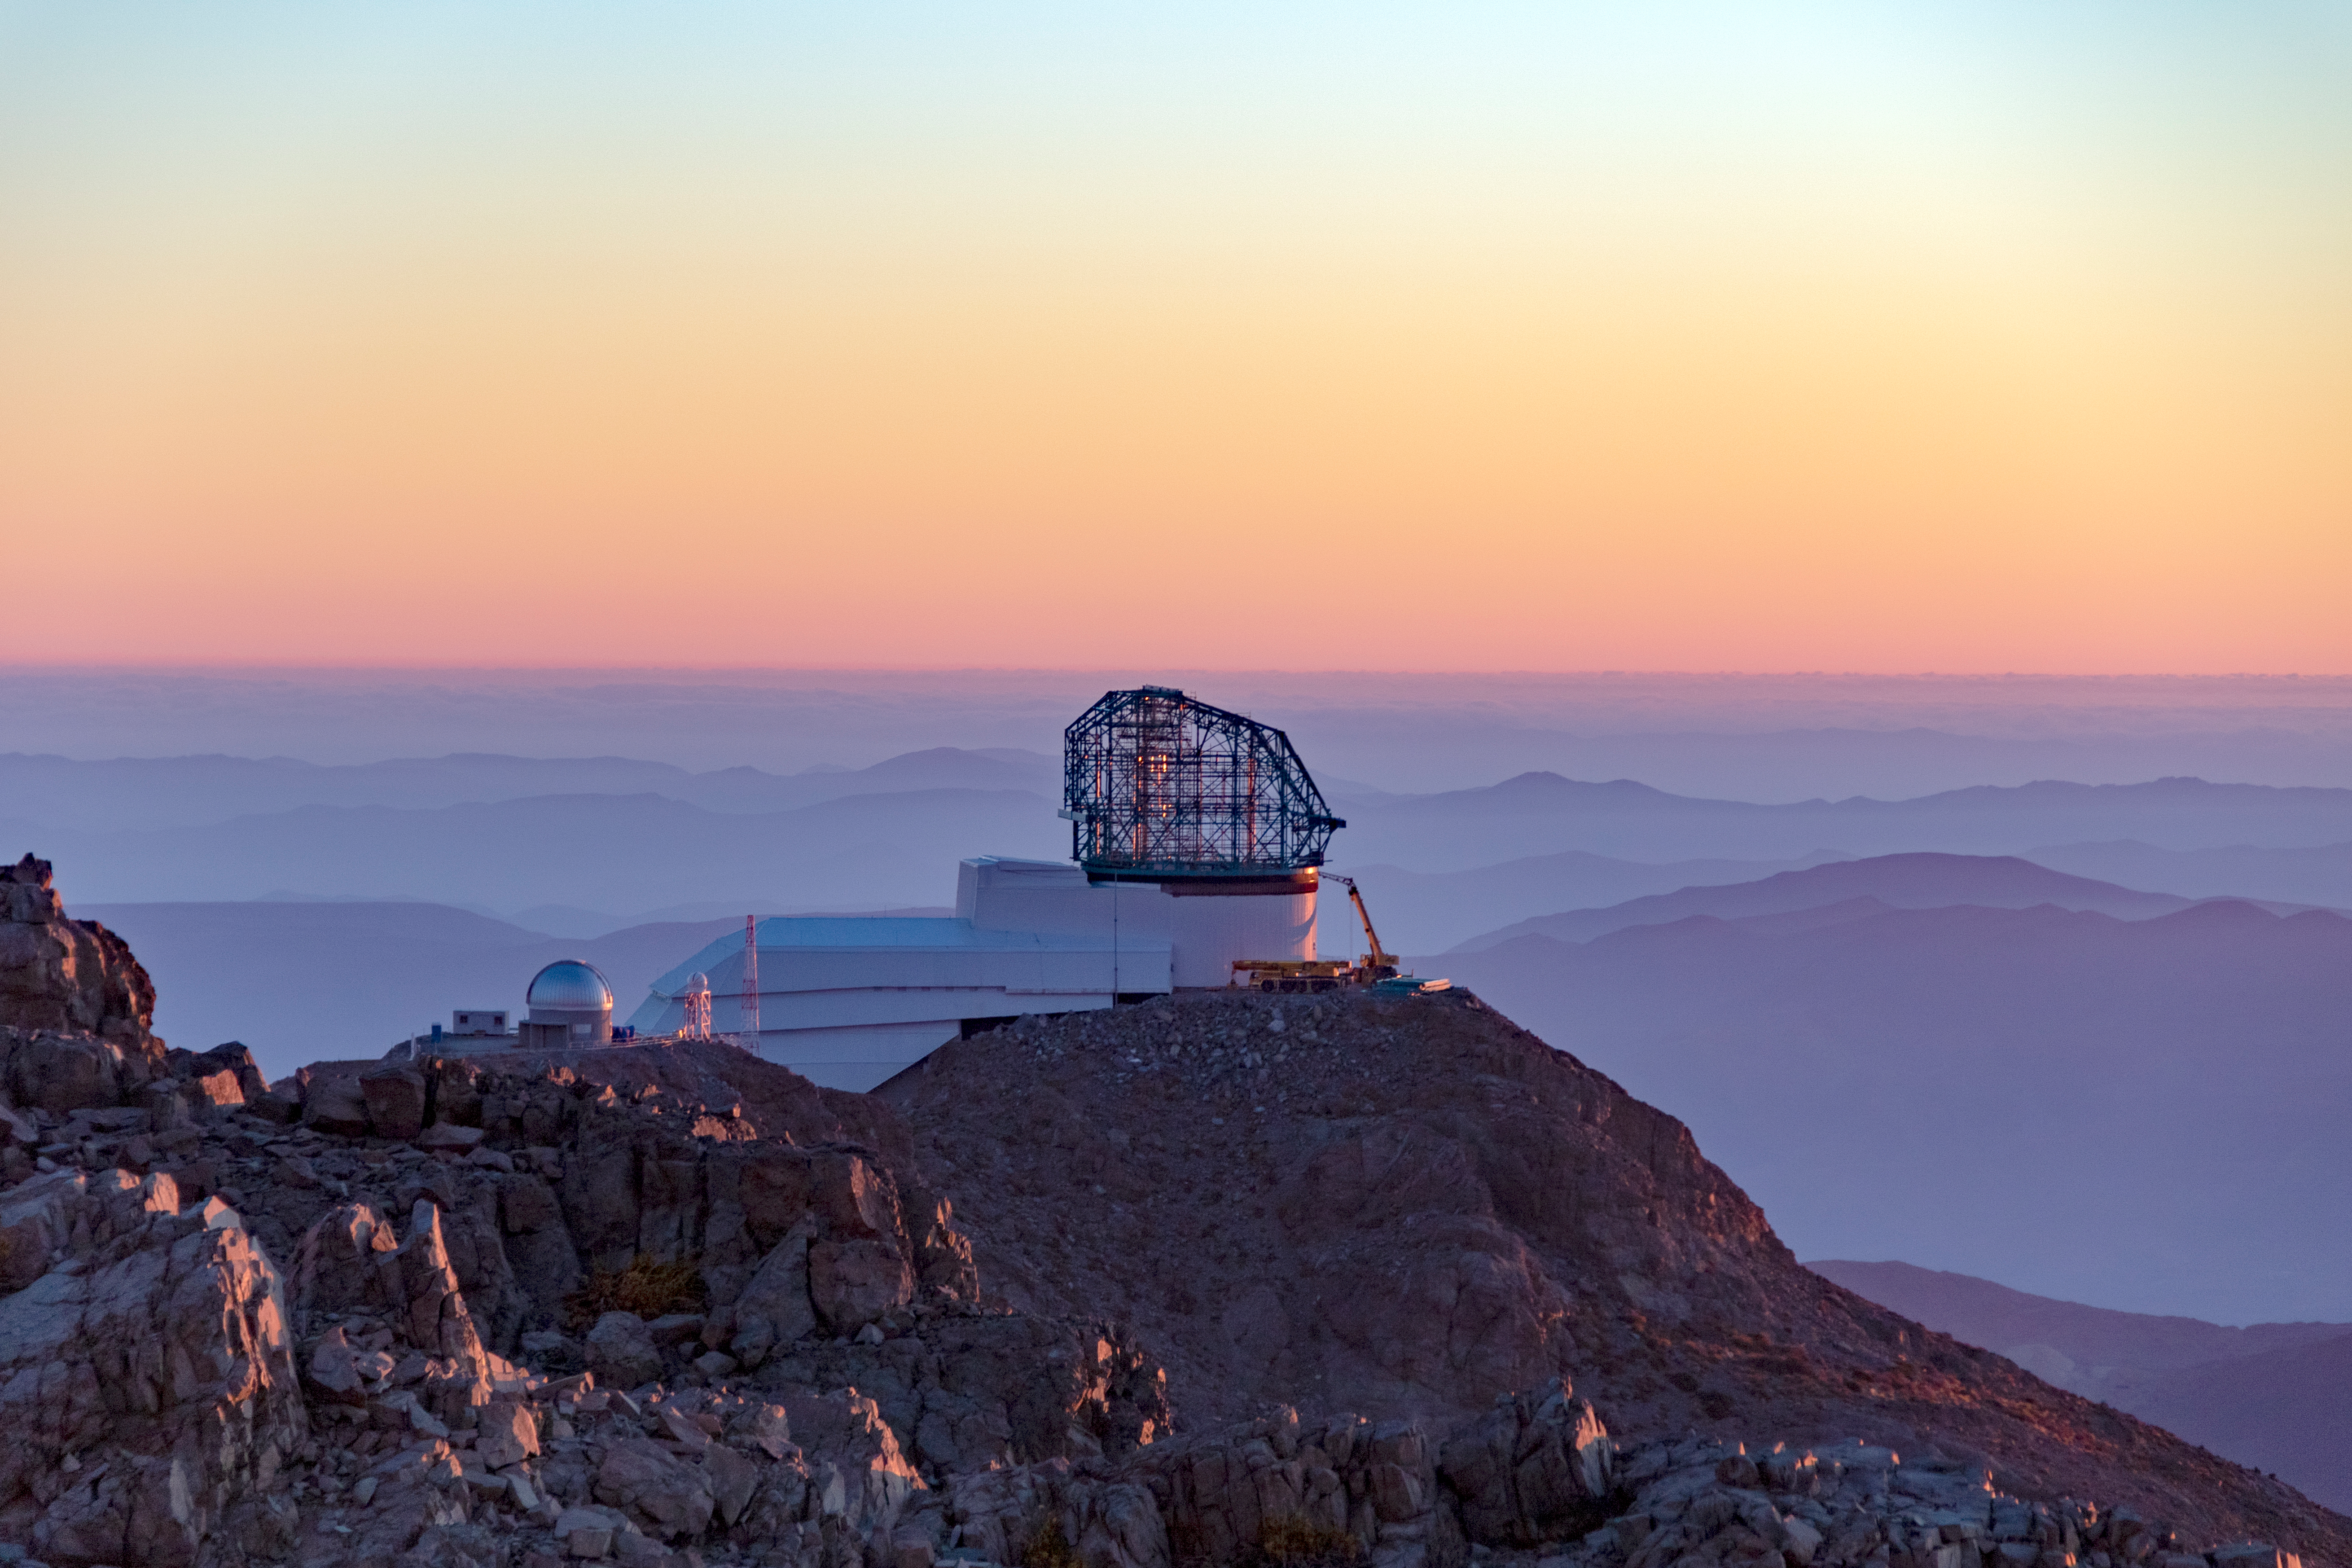

View from Cerro Pachón

View from Cerro Pachón

Credit: Rubin Observatory/NSF/AURA